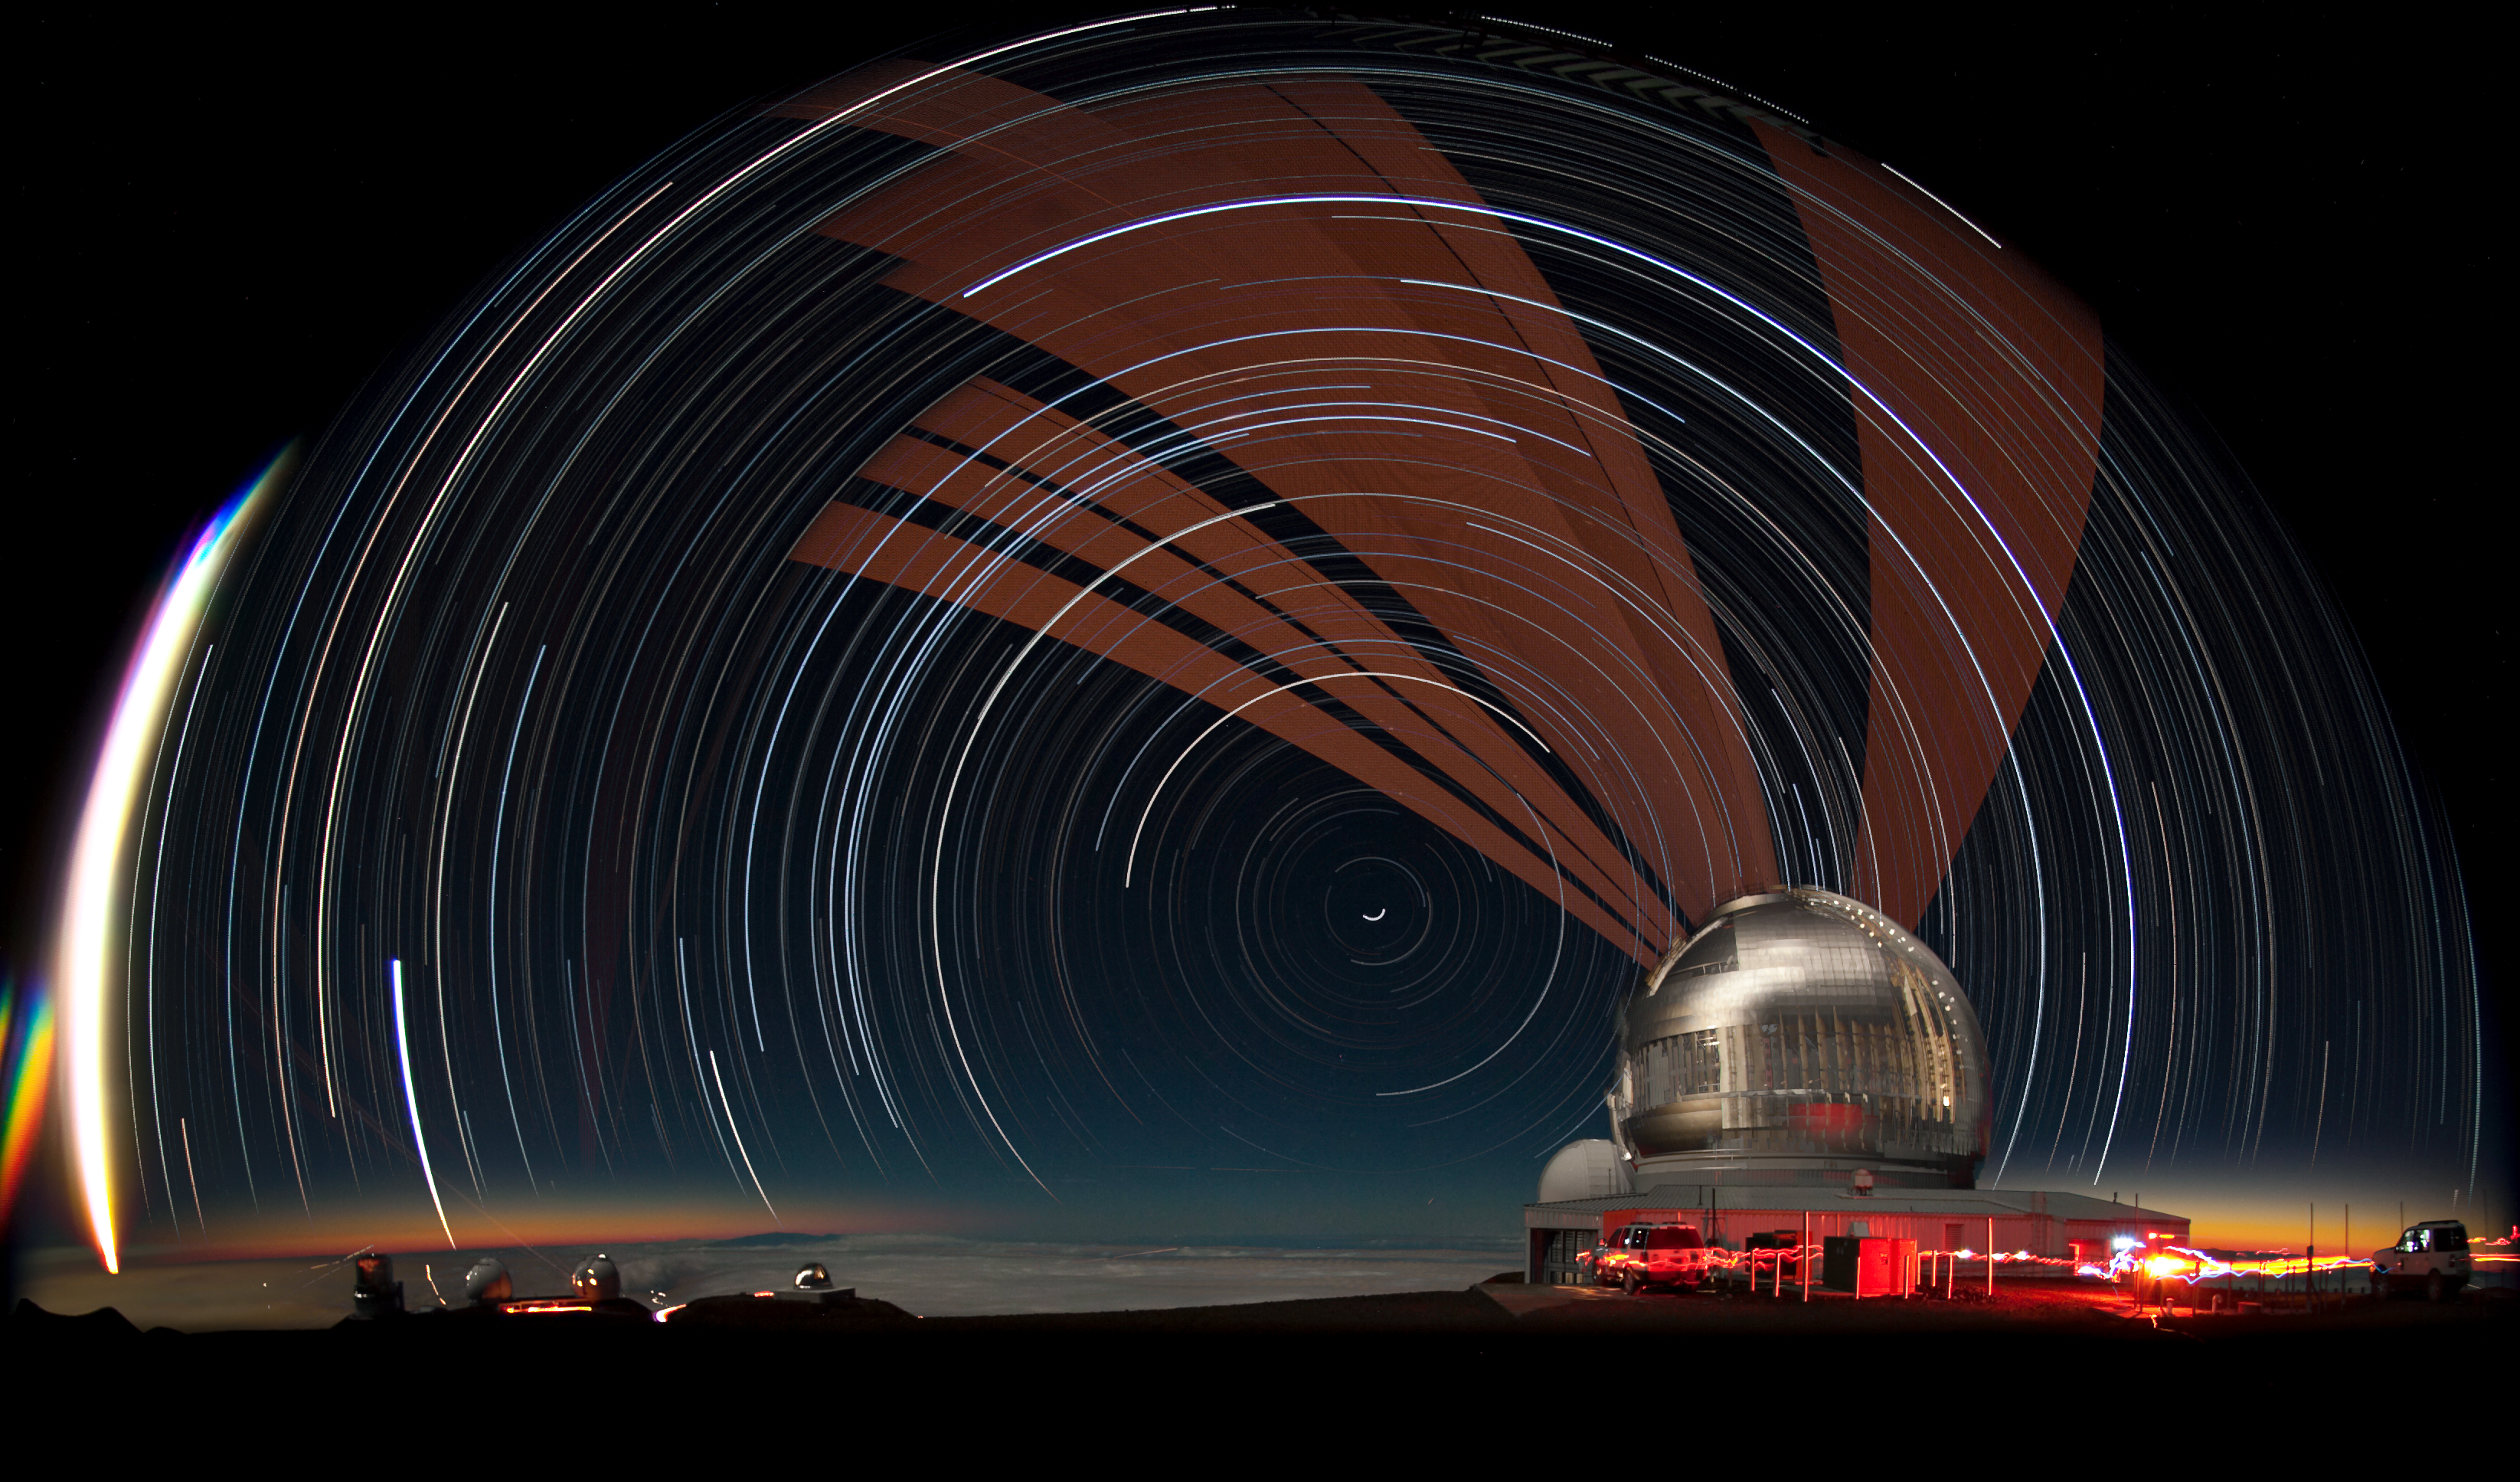

Laser and Star Trails over Gemini North

This long-duration fish-eye view of the Gemini North telescope facility shows the propagation of the laser guide star (LGS) laser on the night of May 21, 2010. Featuring the sky over Mauna Kea (looking north), the glow of both dusk and dawn, as well as star trails, fill the sky and provide a backdrop for the orange glow of the Gemini LGS laser as it tracks through the sky. The LGS laser from the W.M. Keck Observatory and the peak of Haleakalā on Maui can be seen on close examination of the image. The bright streak on the left is the setting moon. From left to right, the observatories are; Subaru, Keck (twin domes), NASA IRTF, and CFHT (just behind Gemini). The images used to create this picture were captured as part of a time-lapse movie and then stacked in Photoshop.

Credit: International Gemini Observatory/NOIRLab/NSF/AURA/J. Pollard